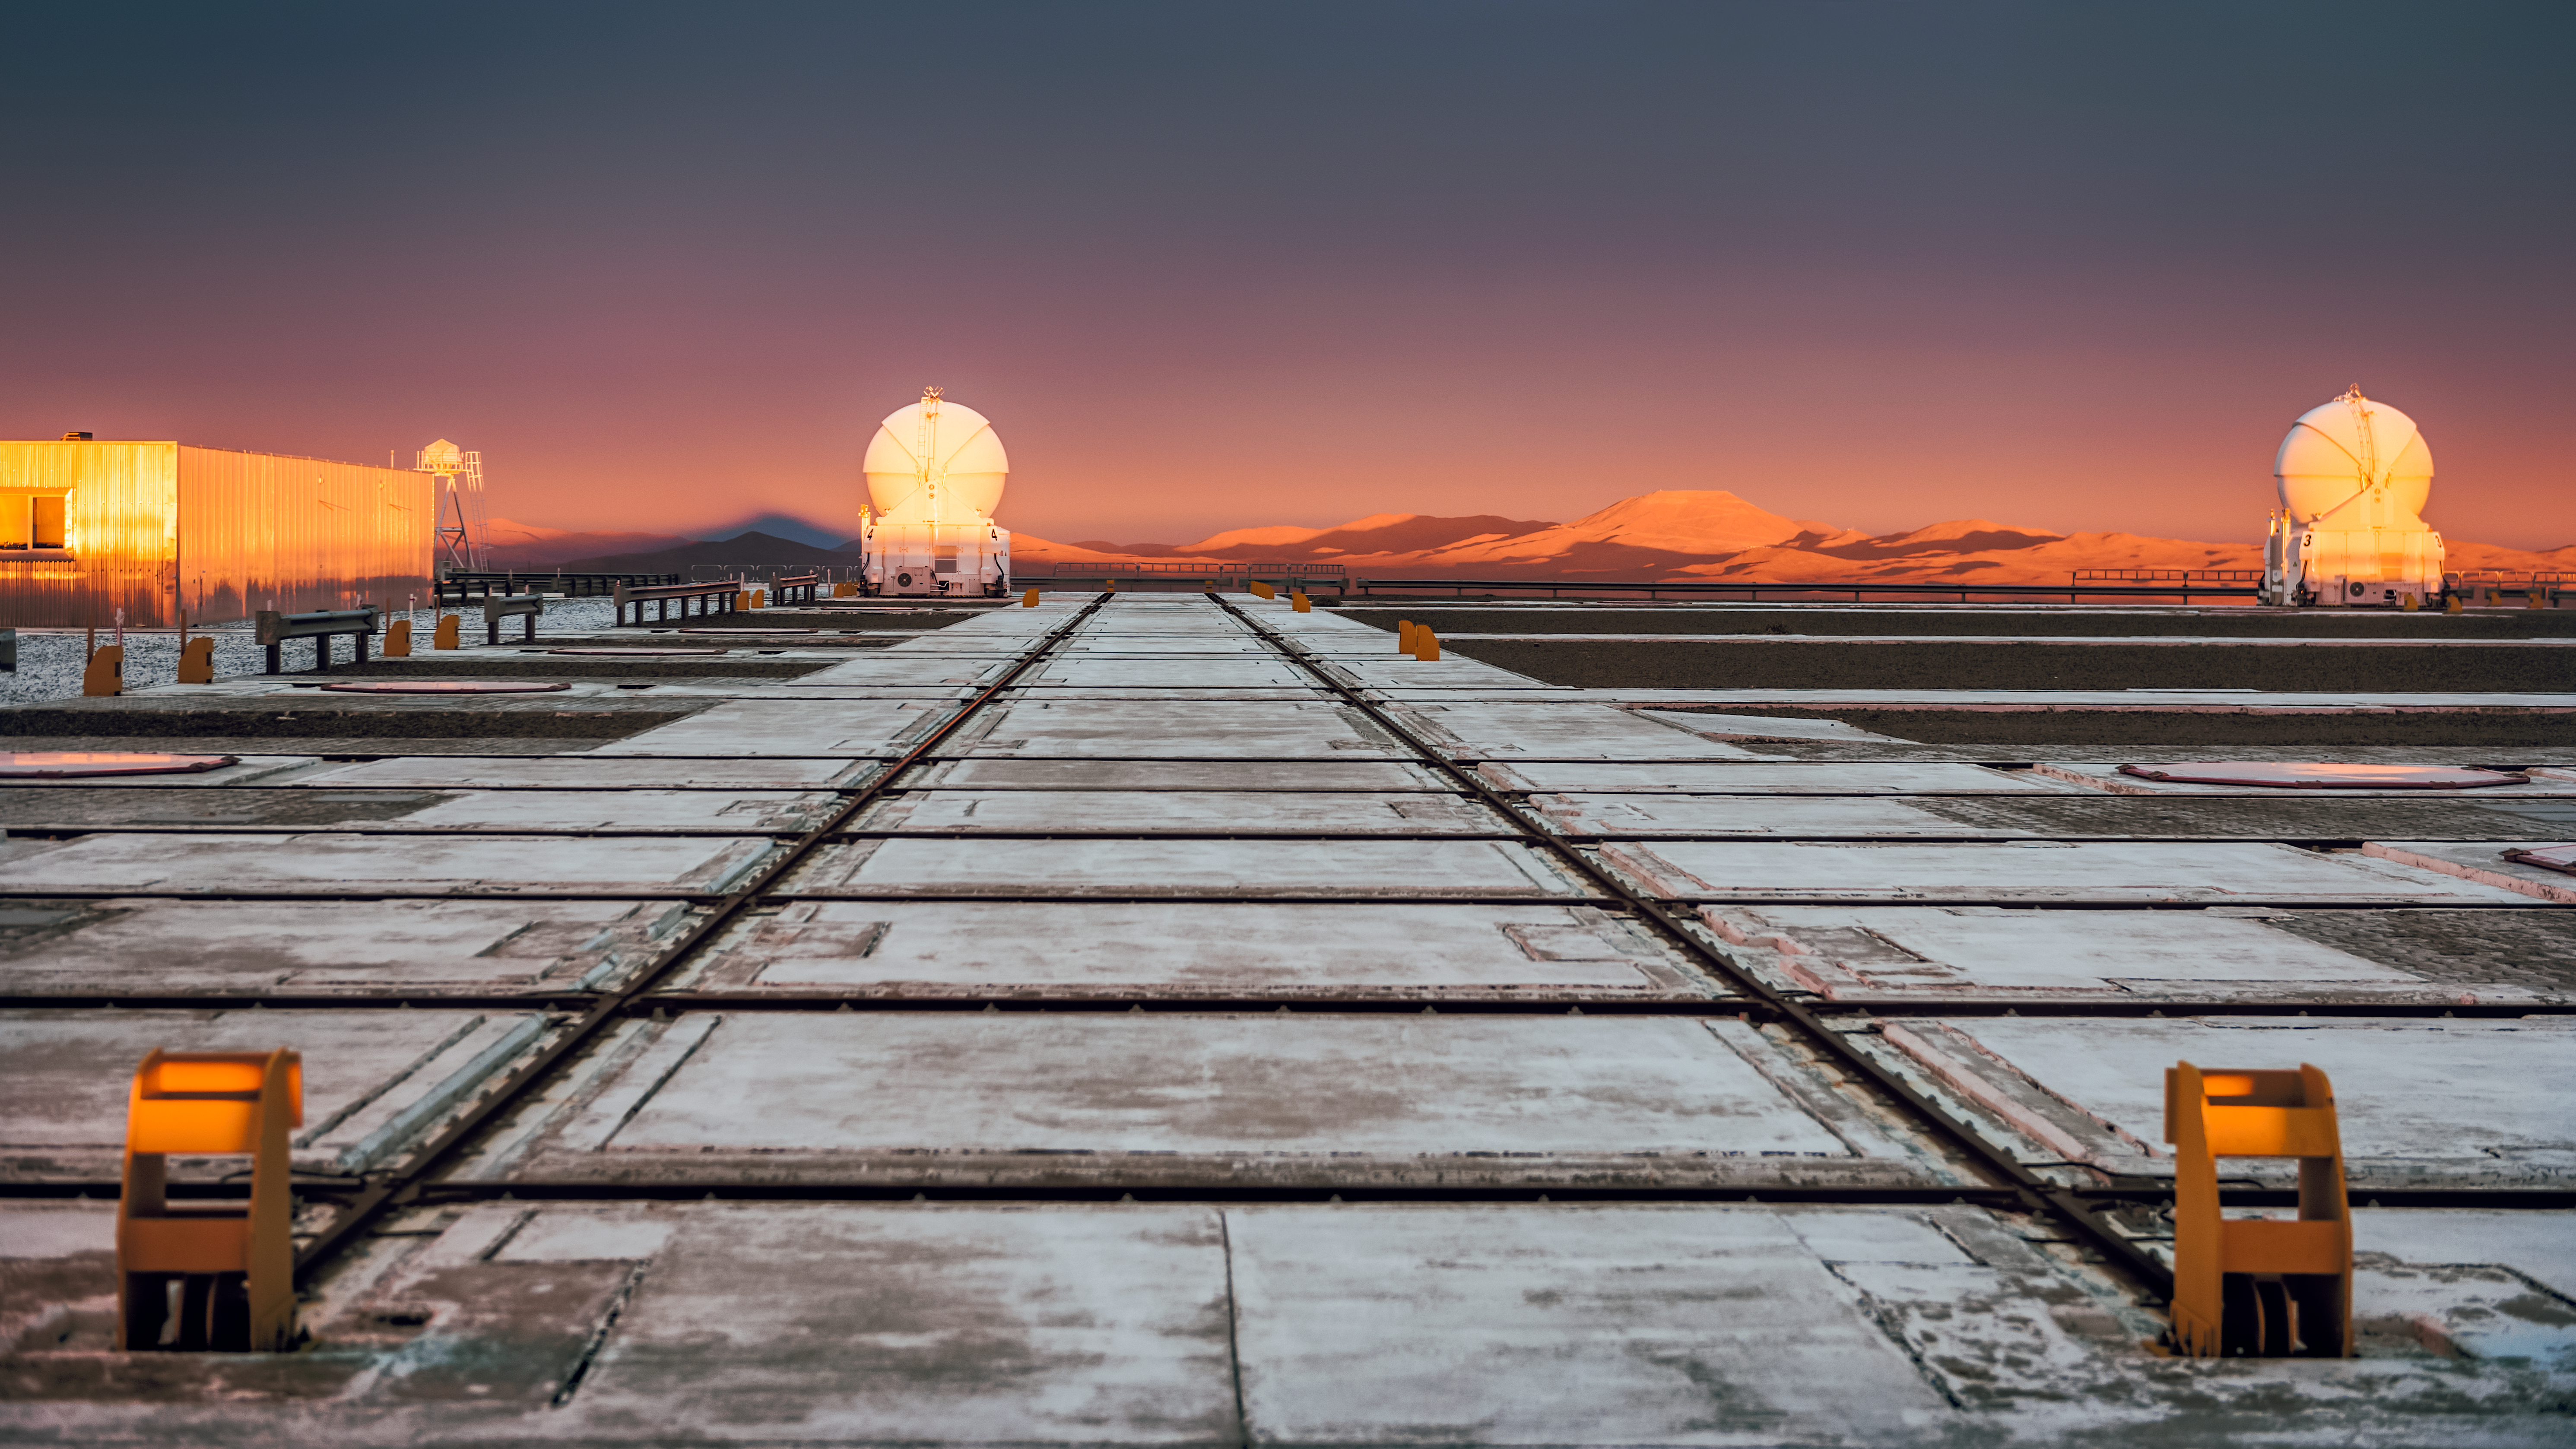

Sunset at Paranal

The Sun sets over ESO's Paranal Observatory, blanketing the Atacama desert with golden light.

Credit: G. Brammer/ESO